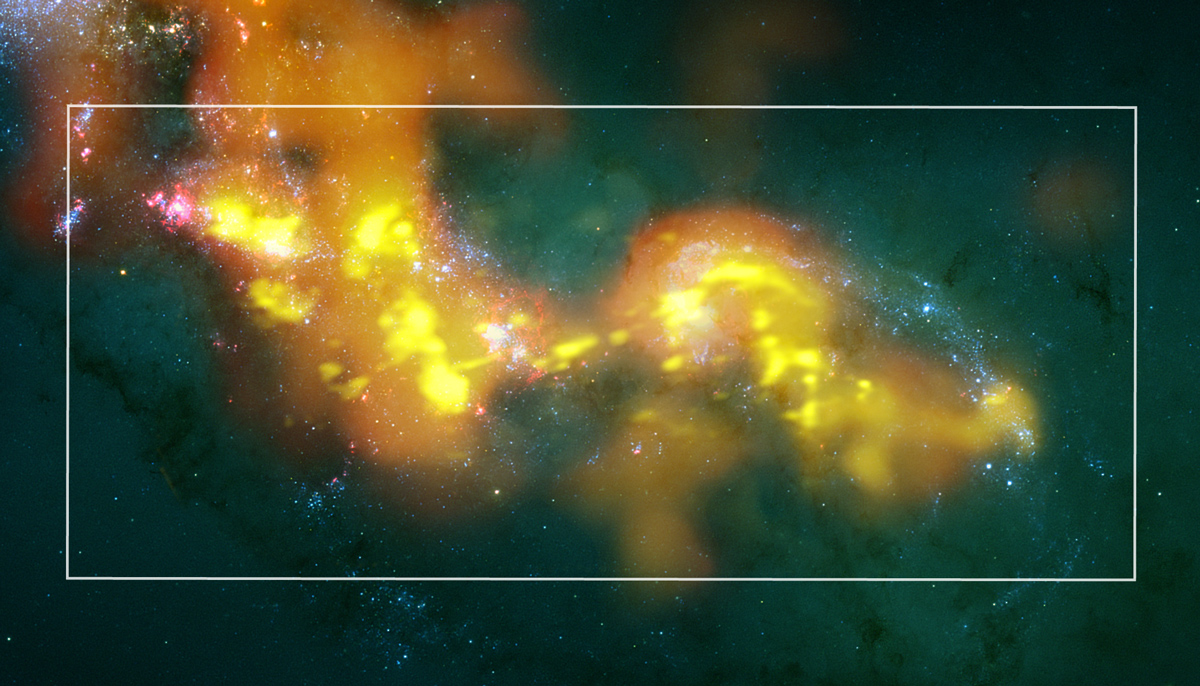

Antennae Galaxy

Future stars are growing now, concealed in dark clouds into which optical telescopes cannot see. However, ALMA sees through the obscuring dust and traces out these stellar nurseries, many of which show us the continuation of the cloud that has been lit pink by its previous generation of new stars. ALMA’s millimeter/submillimeter wave test views here are represented in orange and yellows to contrast with the previous starbirth generations. (ALMA images from Bands 3, 6, and 7 test data.)

Credit: ALMA (ESO/NAOJ/NRAO)